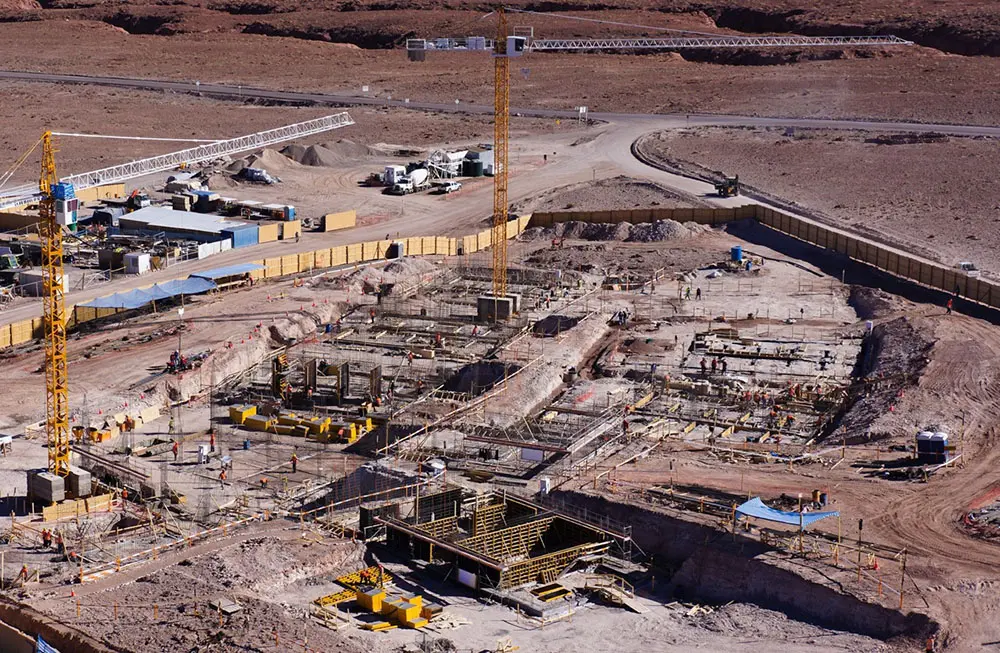

Construction of ALMA's new residence

The opening of ALMA's new residence is a major milestone in the development of the Atacama Large Millimeter/submillimeter Array (ALMA). The new building will offer accommodations for observatory staff in ALMA's Operations Support Facilities, near San Pedro de Atacama in northern Chile, just 28 kilometers from the telescope.

.

Credit: Pablo Carrillo - ALMA (ESO/NAOJ/NRAO)